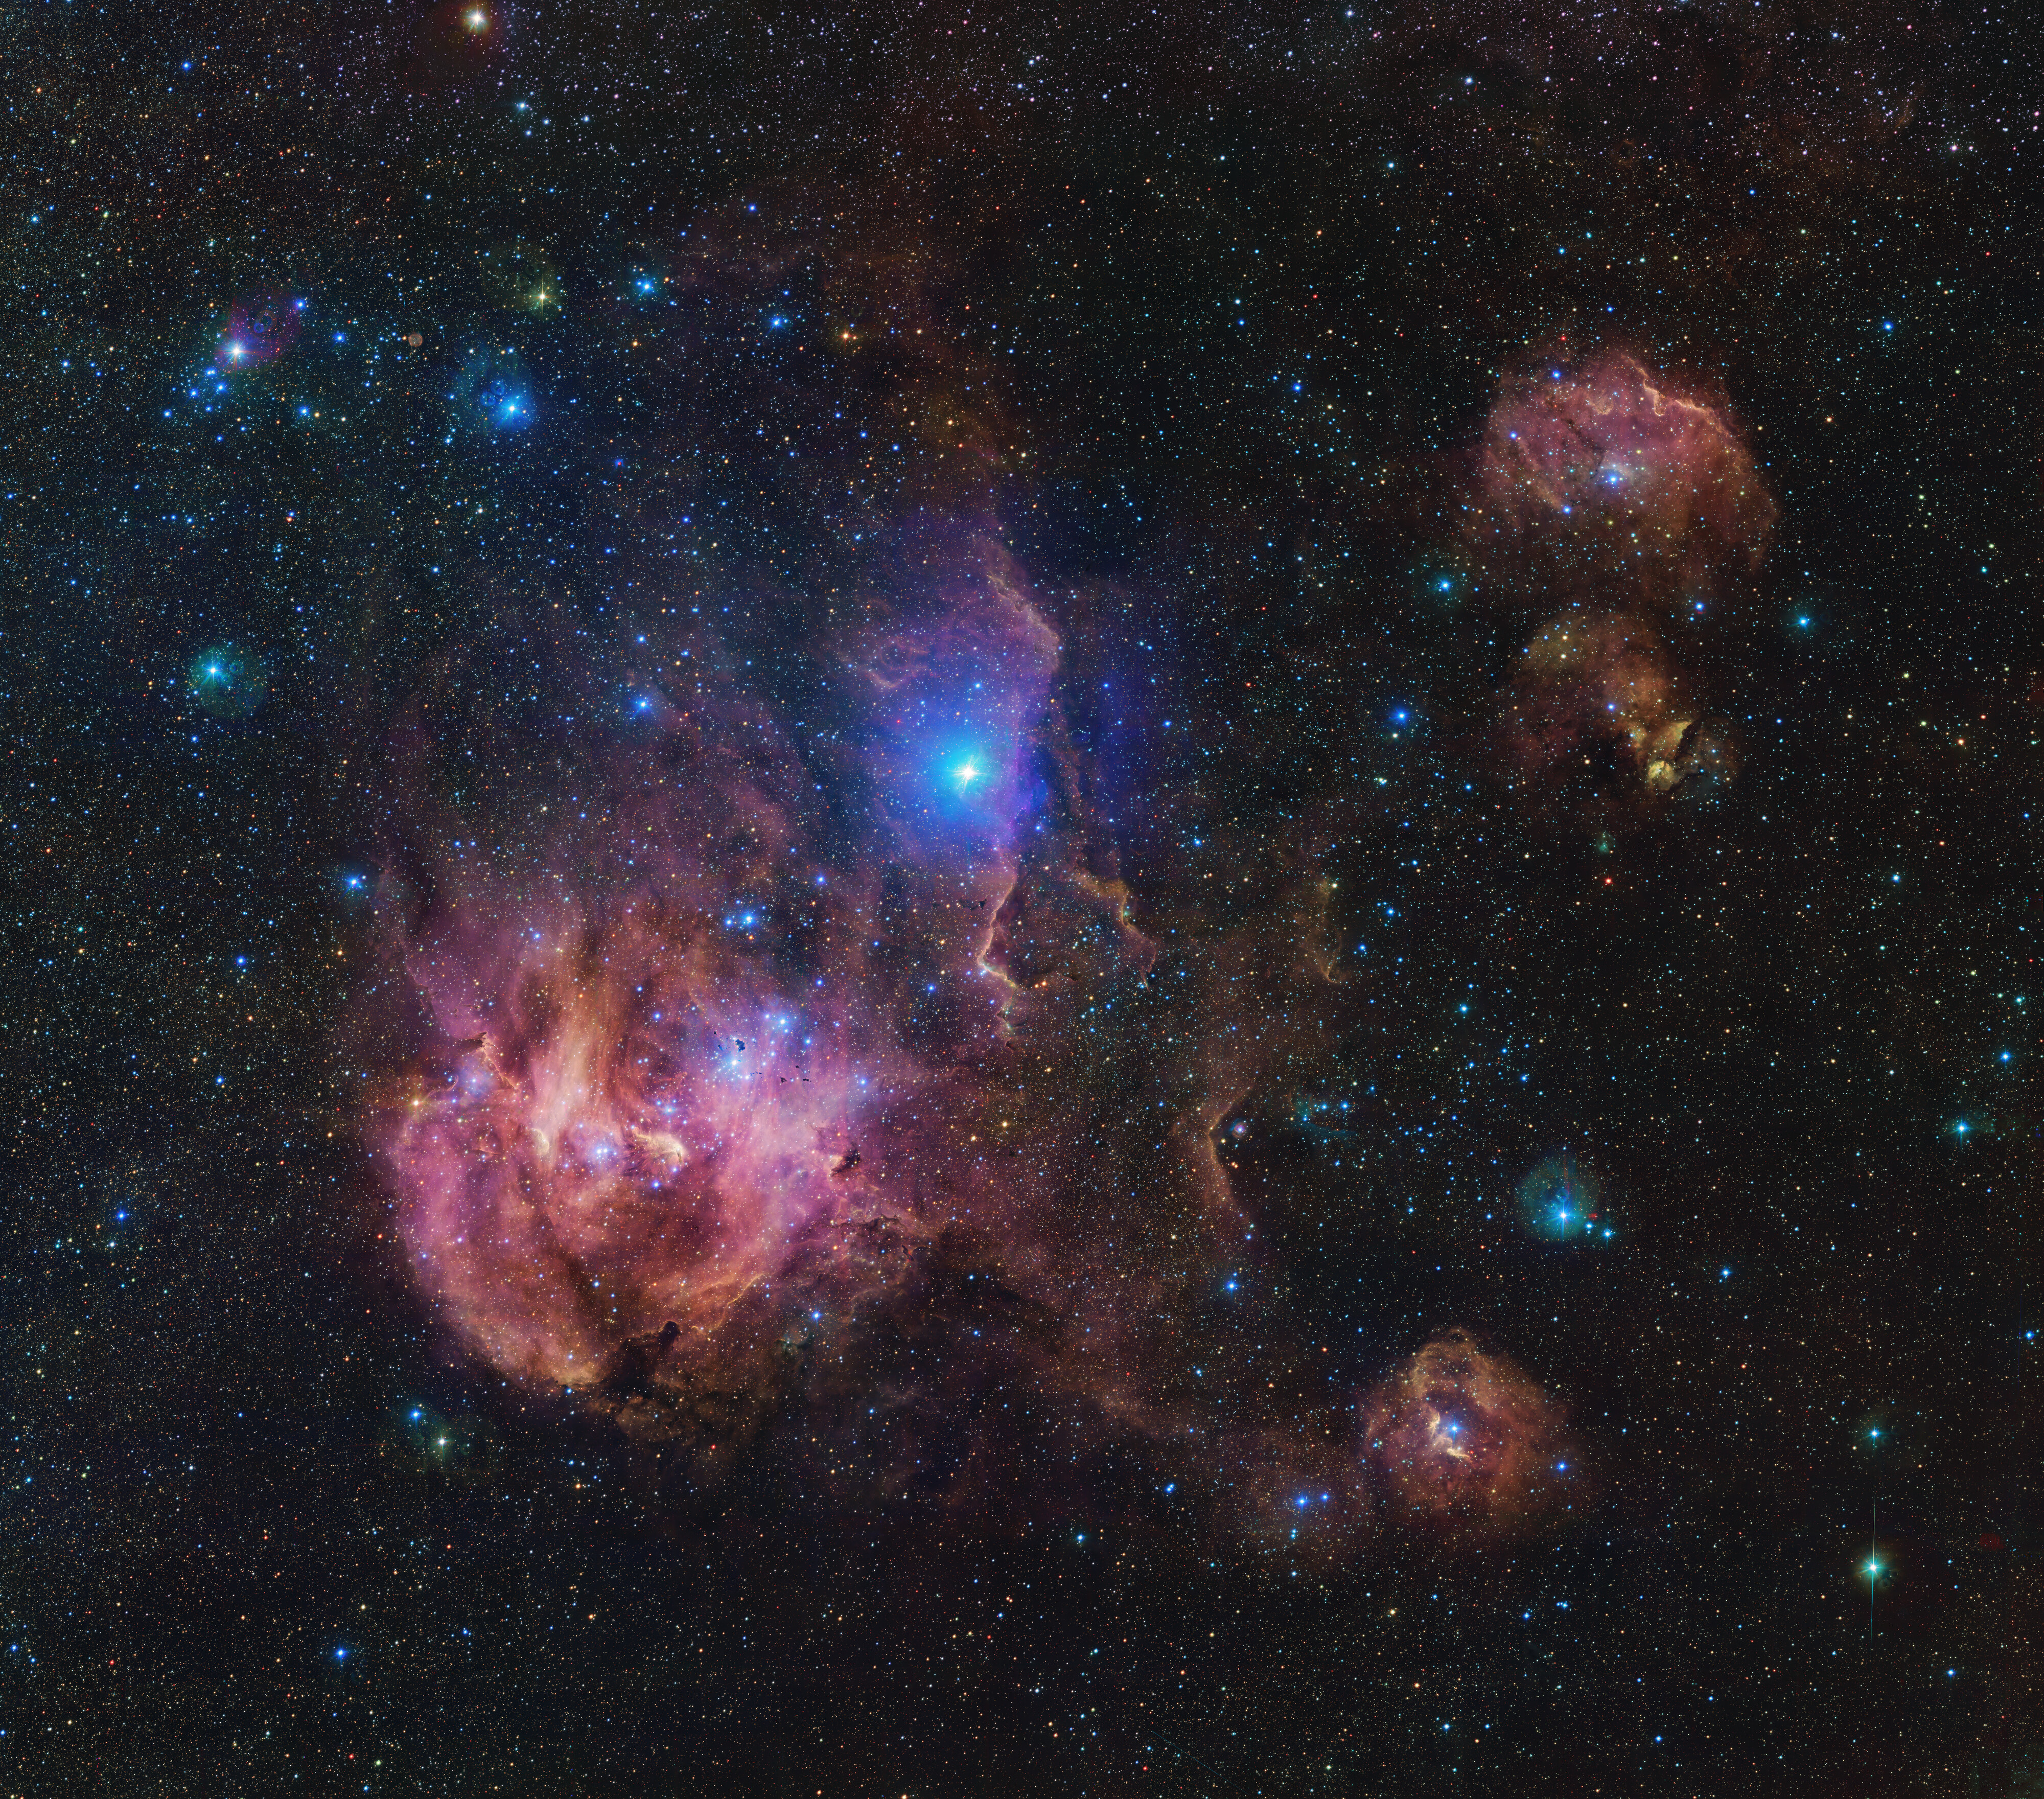

The Running Chicken Nebula

The Running Chicken Nebula comprises several clouds, all of which we can see in this vast image from the VLT Survey Telescope (VST), hosted at ESO’s Paranal site. This 1.5-billion pixel image spans an area in the sky of about 25 full Moons. The clouds shown in wispy pink plumes are full of gas and dust, illuminated by the young and hot stars within them.

Credit: ESO/VPHAS+ team. Acknowledgement: CASU